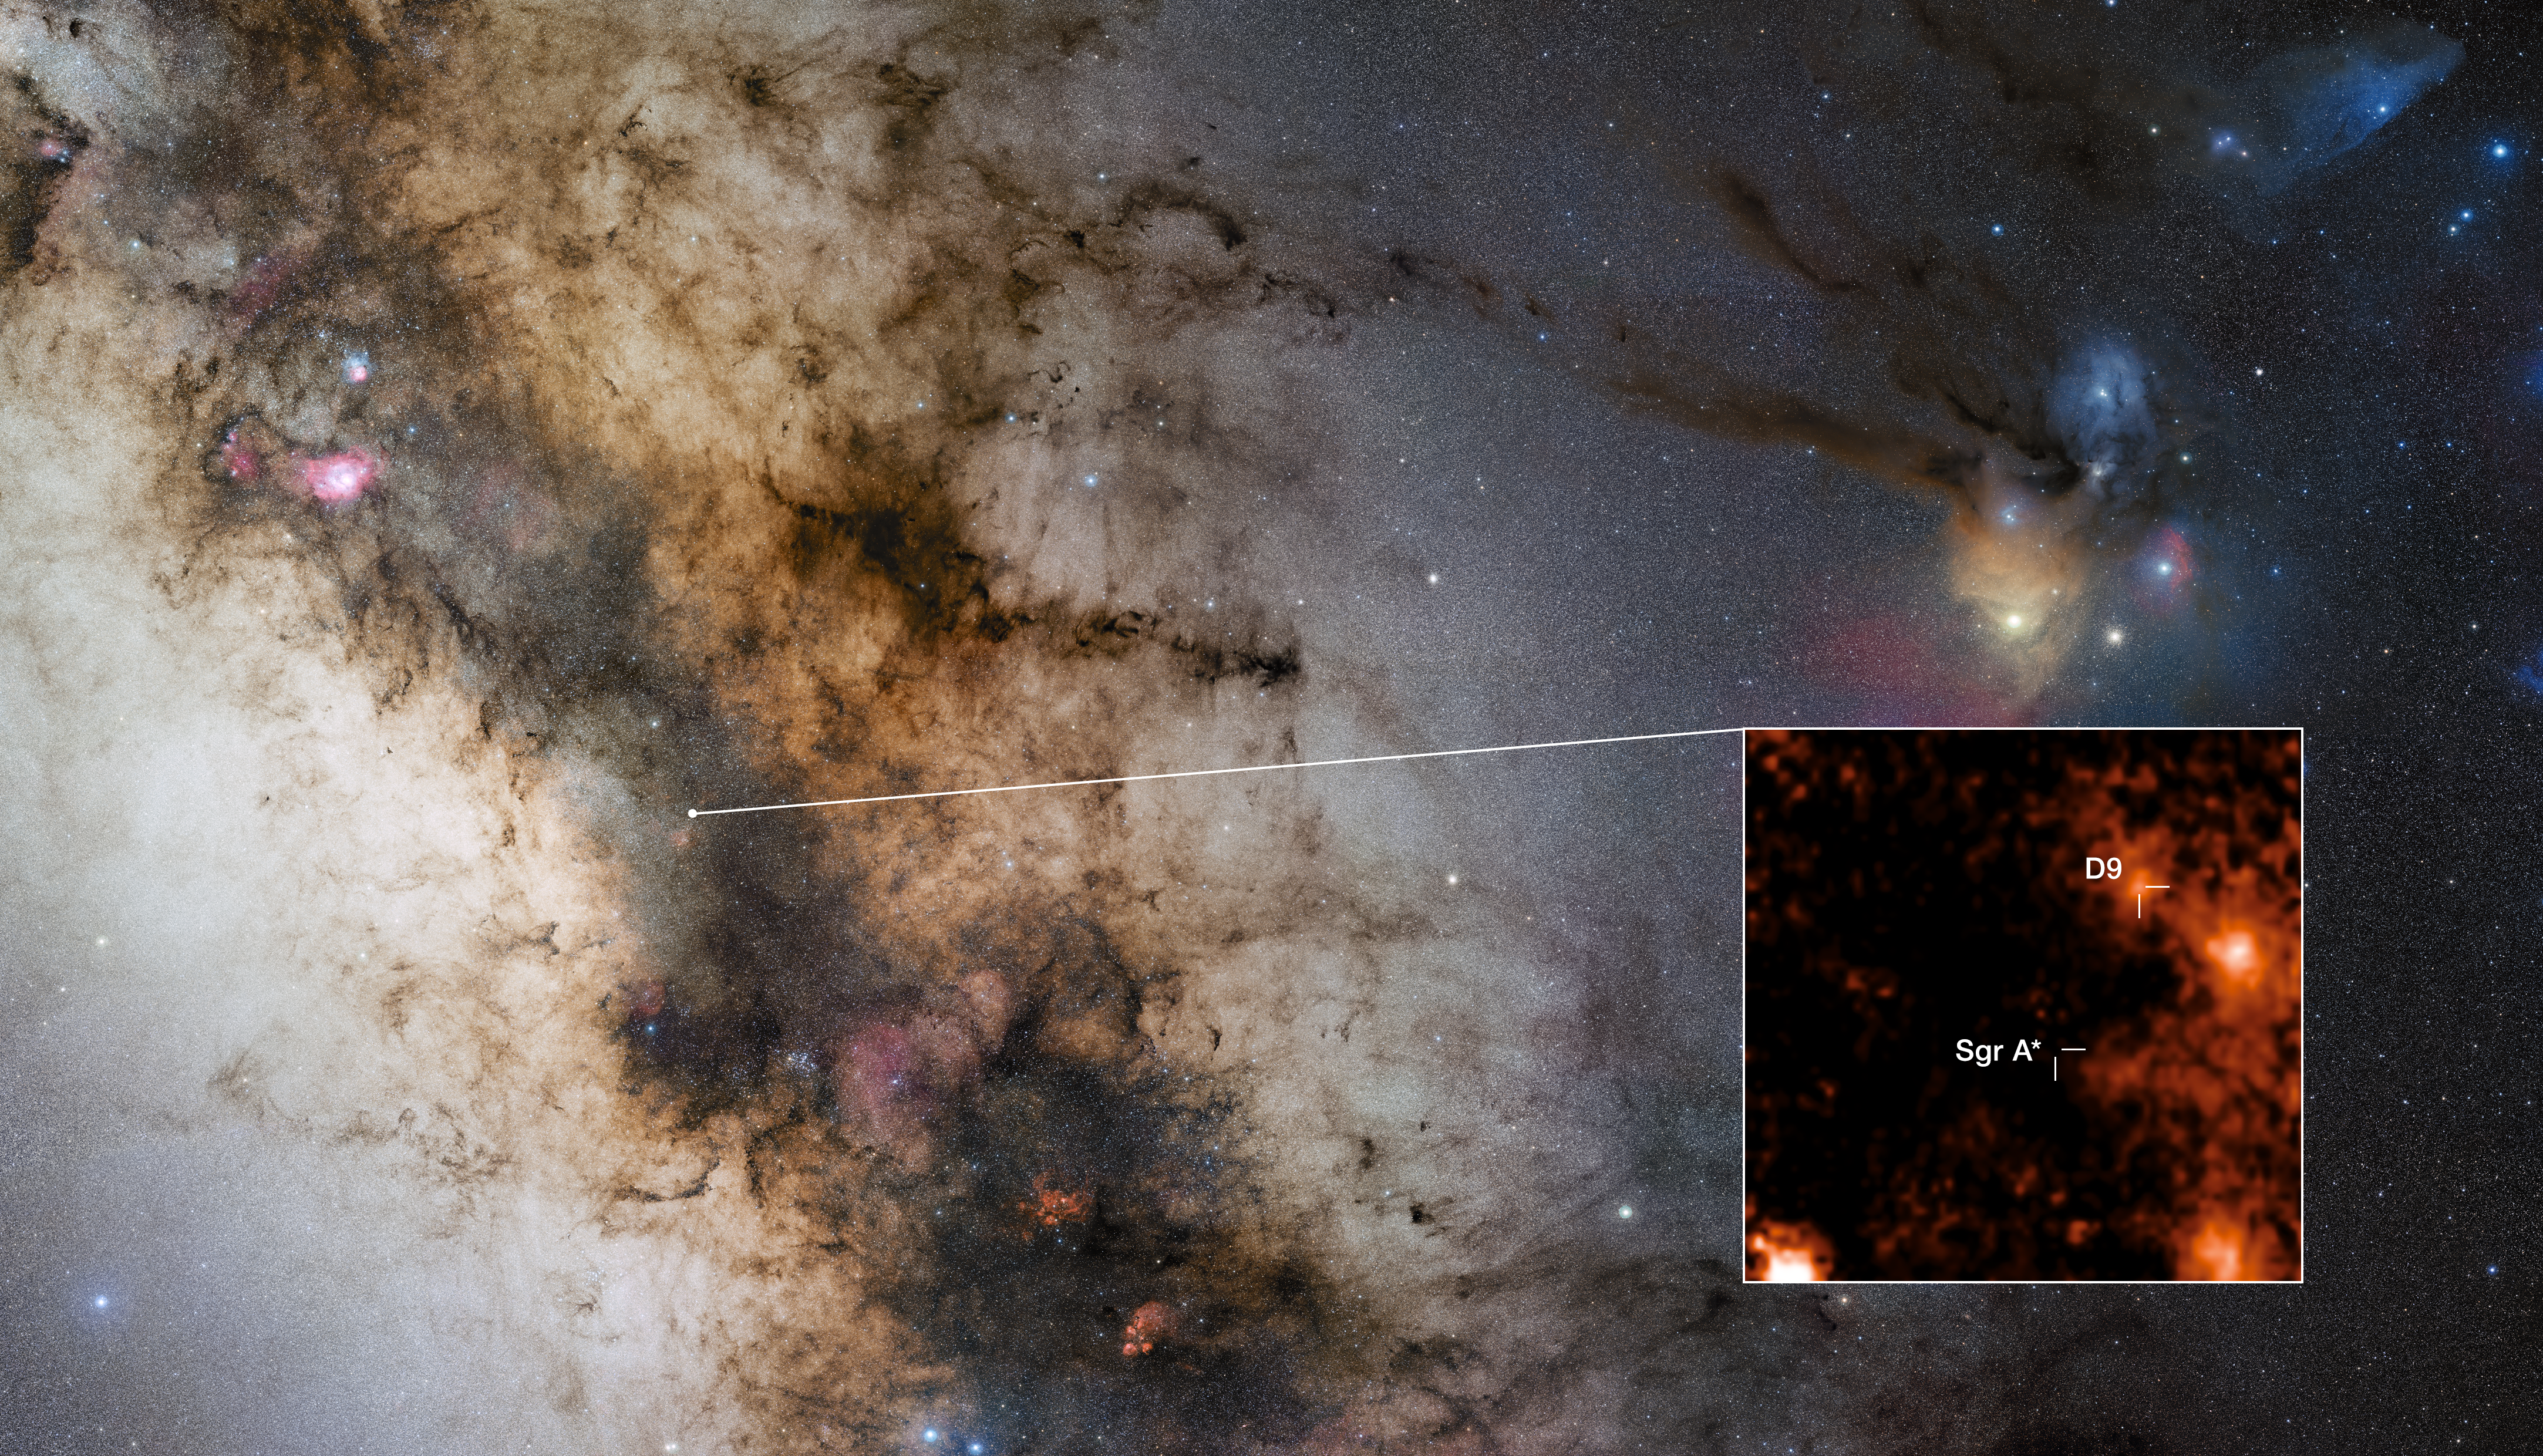

Location of binary star D9 in the Milky Way

This image indicates the location of the newly discovered binary star D9, which is orbiting Sagittarius A*, the supermassive black hole at the centre of our galaxy. It is the first star pair ever found near a supermassive black hole. The cut-out shows the binary system as detected by the SINFONI spectrograph on ESO’s Very Large Telescope. While the two stars cannot be discerned separately in this image, the binary nature of D9 was revealed by the spectra captured by SINFONI over several years. These spectra showed that the light emitted by hydrogen gas around D9 oscillates periodically towards red and blue wavelengths as the two stars orbit each other.

Credit: ESO/F. Peißker et al., S. Guisard